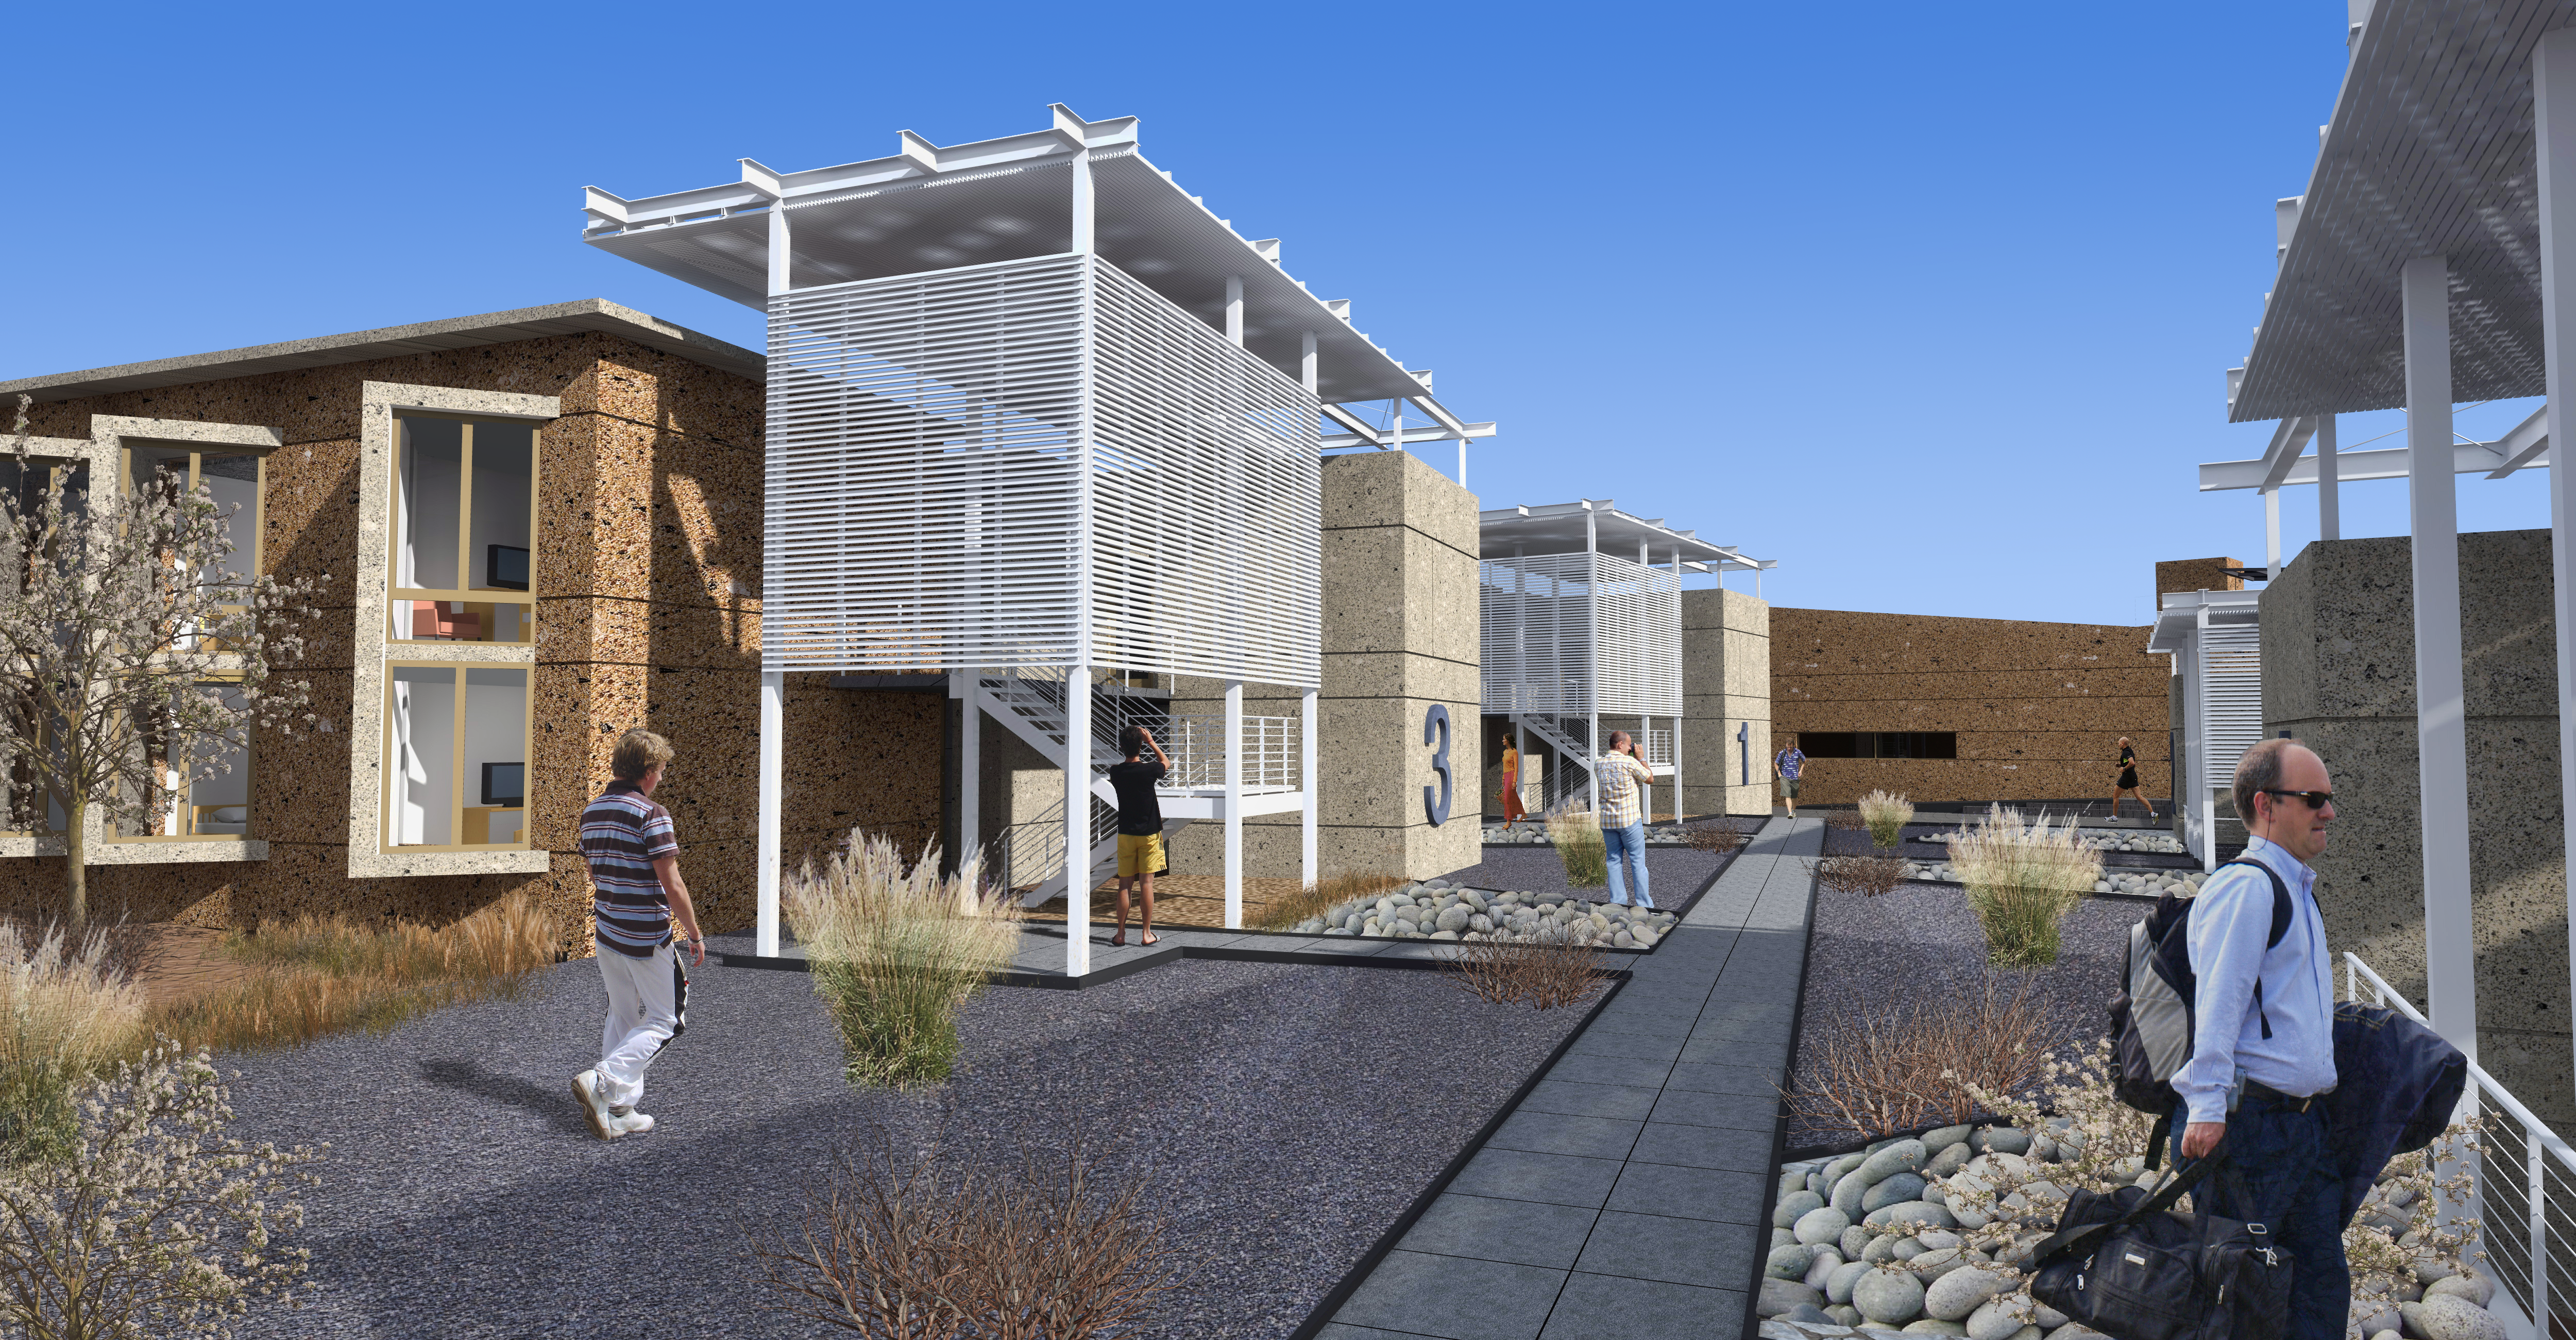

ALMA Residencia: interior yard view, between dormitory buildings

The ALMA Residencia will be the new home for staff and visitors to the facility. The shape of the buildings and the colour of the exteriors of this major architectural project have been designed to meld with the topography, the environment and the landscape of the ALMA site. The design was undertaken by the Finnish architects Kouvo & Partanen and was then adapted to the Chilean market by Rigotti + Simunovic Arquitectos, a Chilean firm of architects.

Credit: ESO/Rigotti + Simunovic Arquitectos